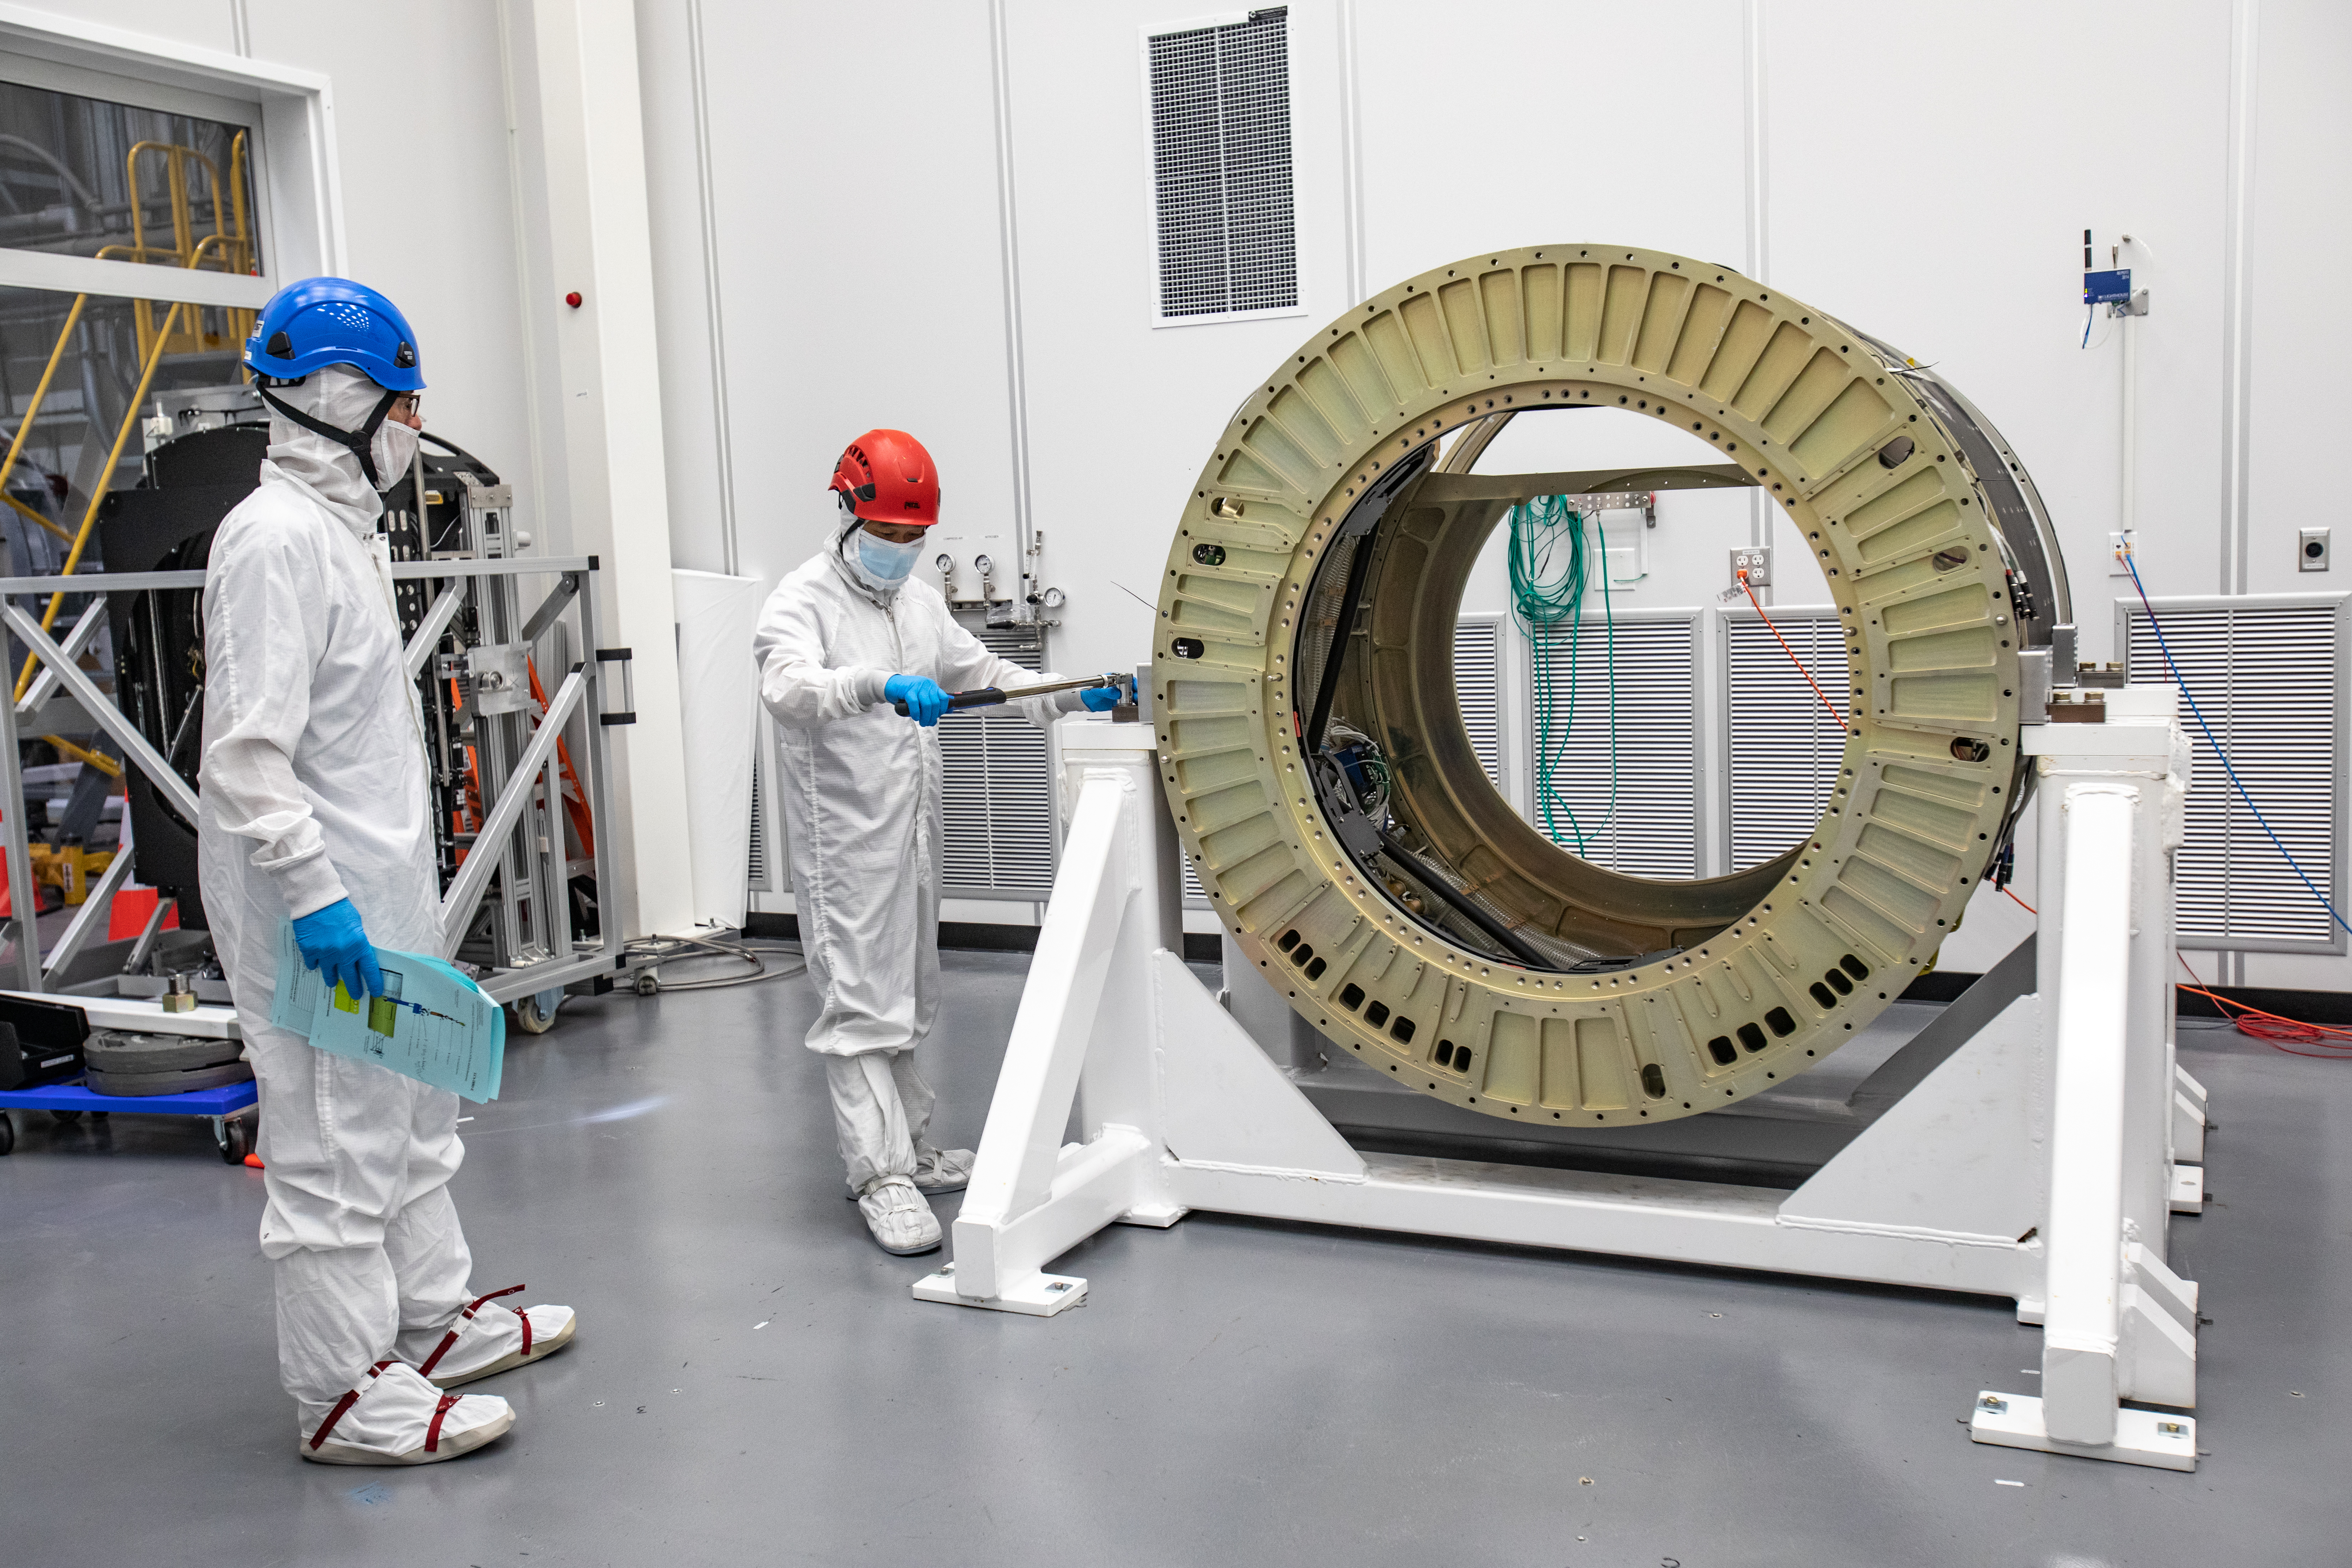

LSST Cryostat to Camera Body Lift

The LSST camera team successfully installed the cryostat to the camera body on April 8.

Credit: Jacqueline Ramseyer Orrell/SLAC National Accelerator Laboratory